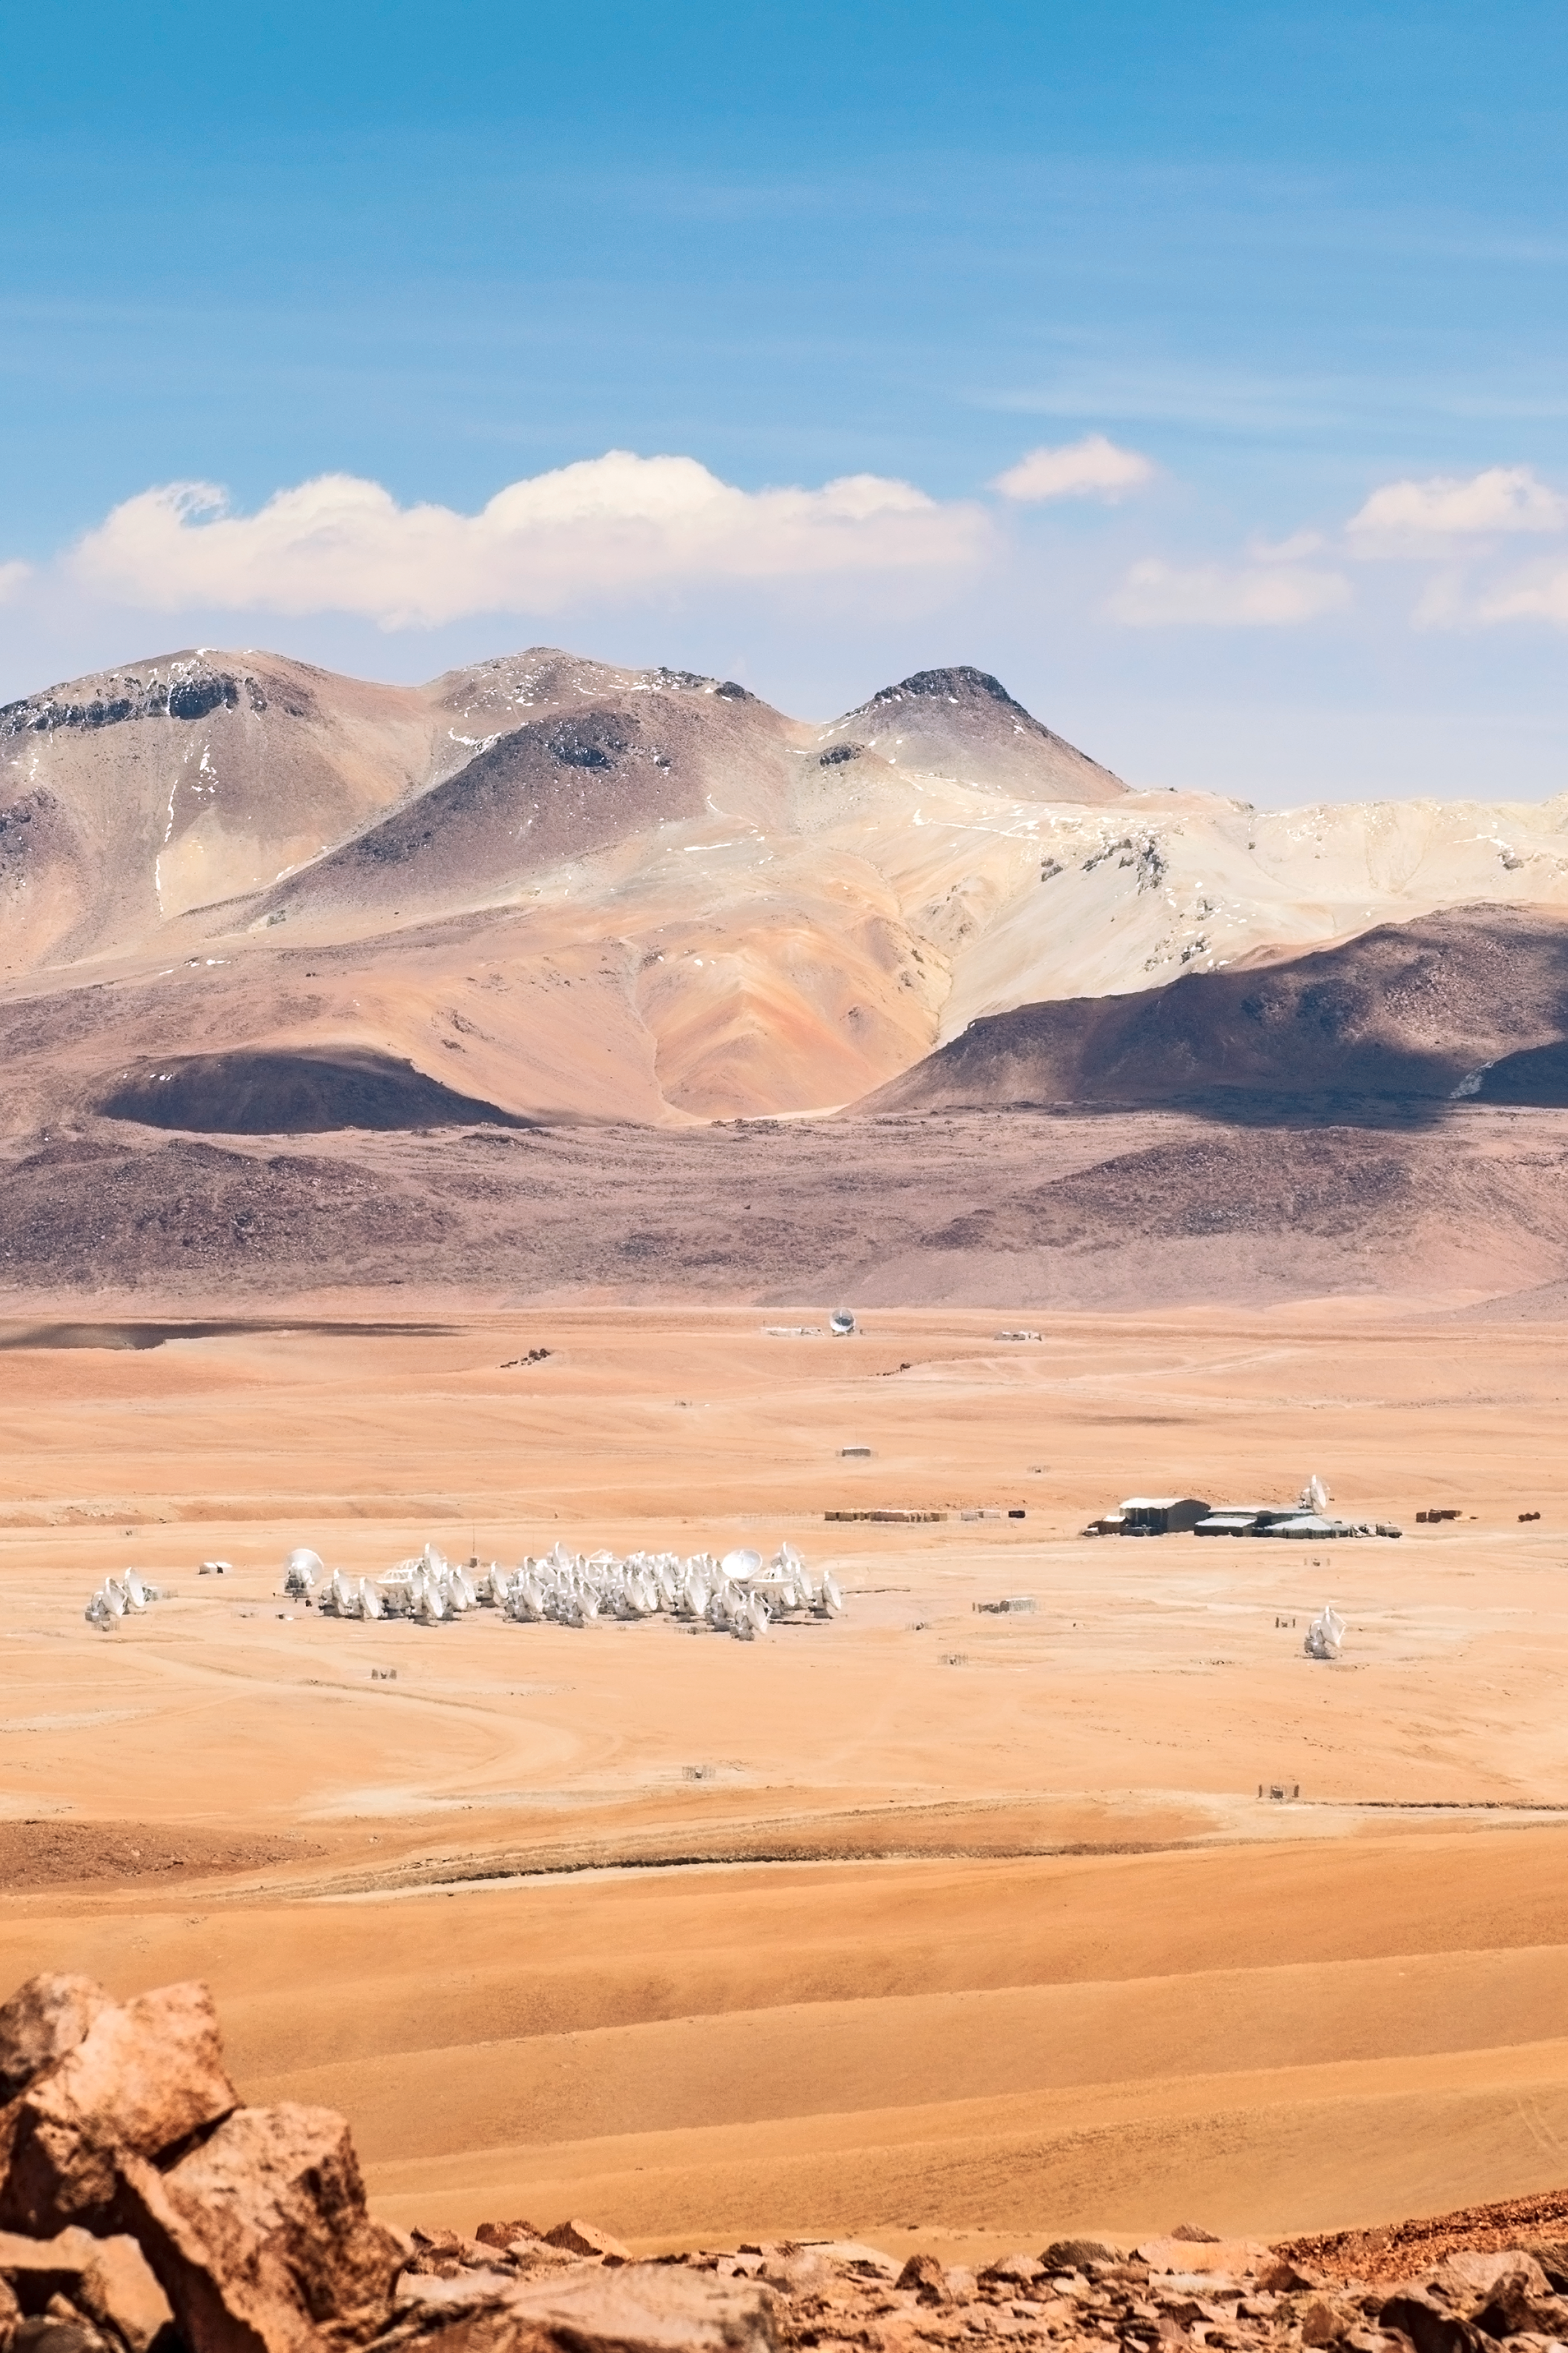

High and dry on the Chajnantor plateau

High on the Chajnantor plateau in northern Chile the largest astronomical project in existence is taking shape. Shown here is the Atacama Large Millimetre/submillimetre Array (ALMA) which is composed initially of 66 high precision antennas located 5000m high on the desert plateau. ALMA will be a single telescope of revolutionary design in an international partnership of Europe, North America and East Asia in cooperation with the Republic of Chile.

Credit: ESO/Sergio Otarola